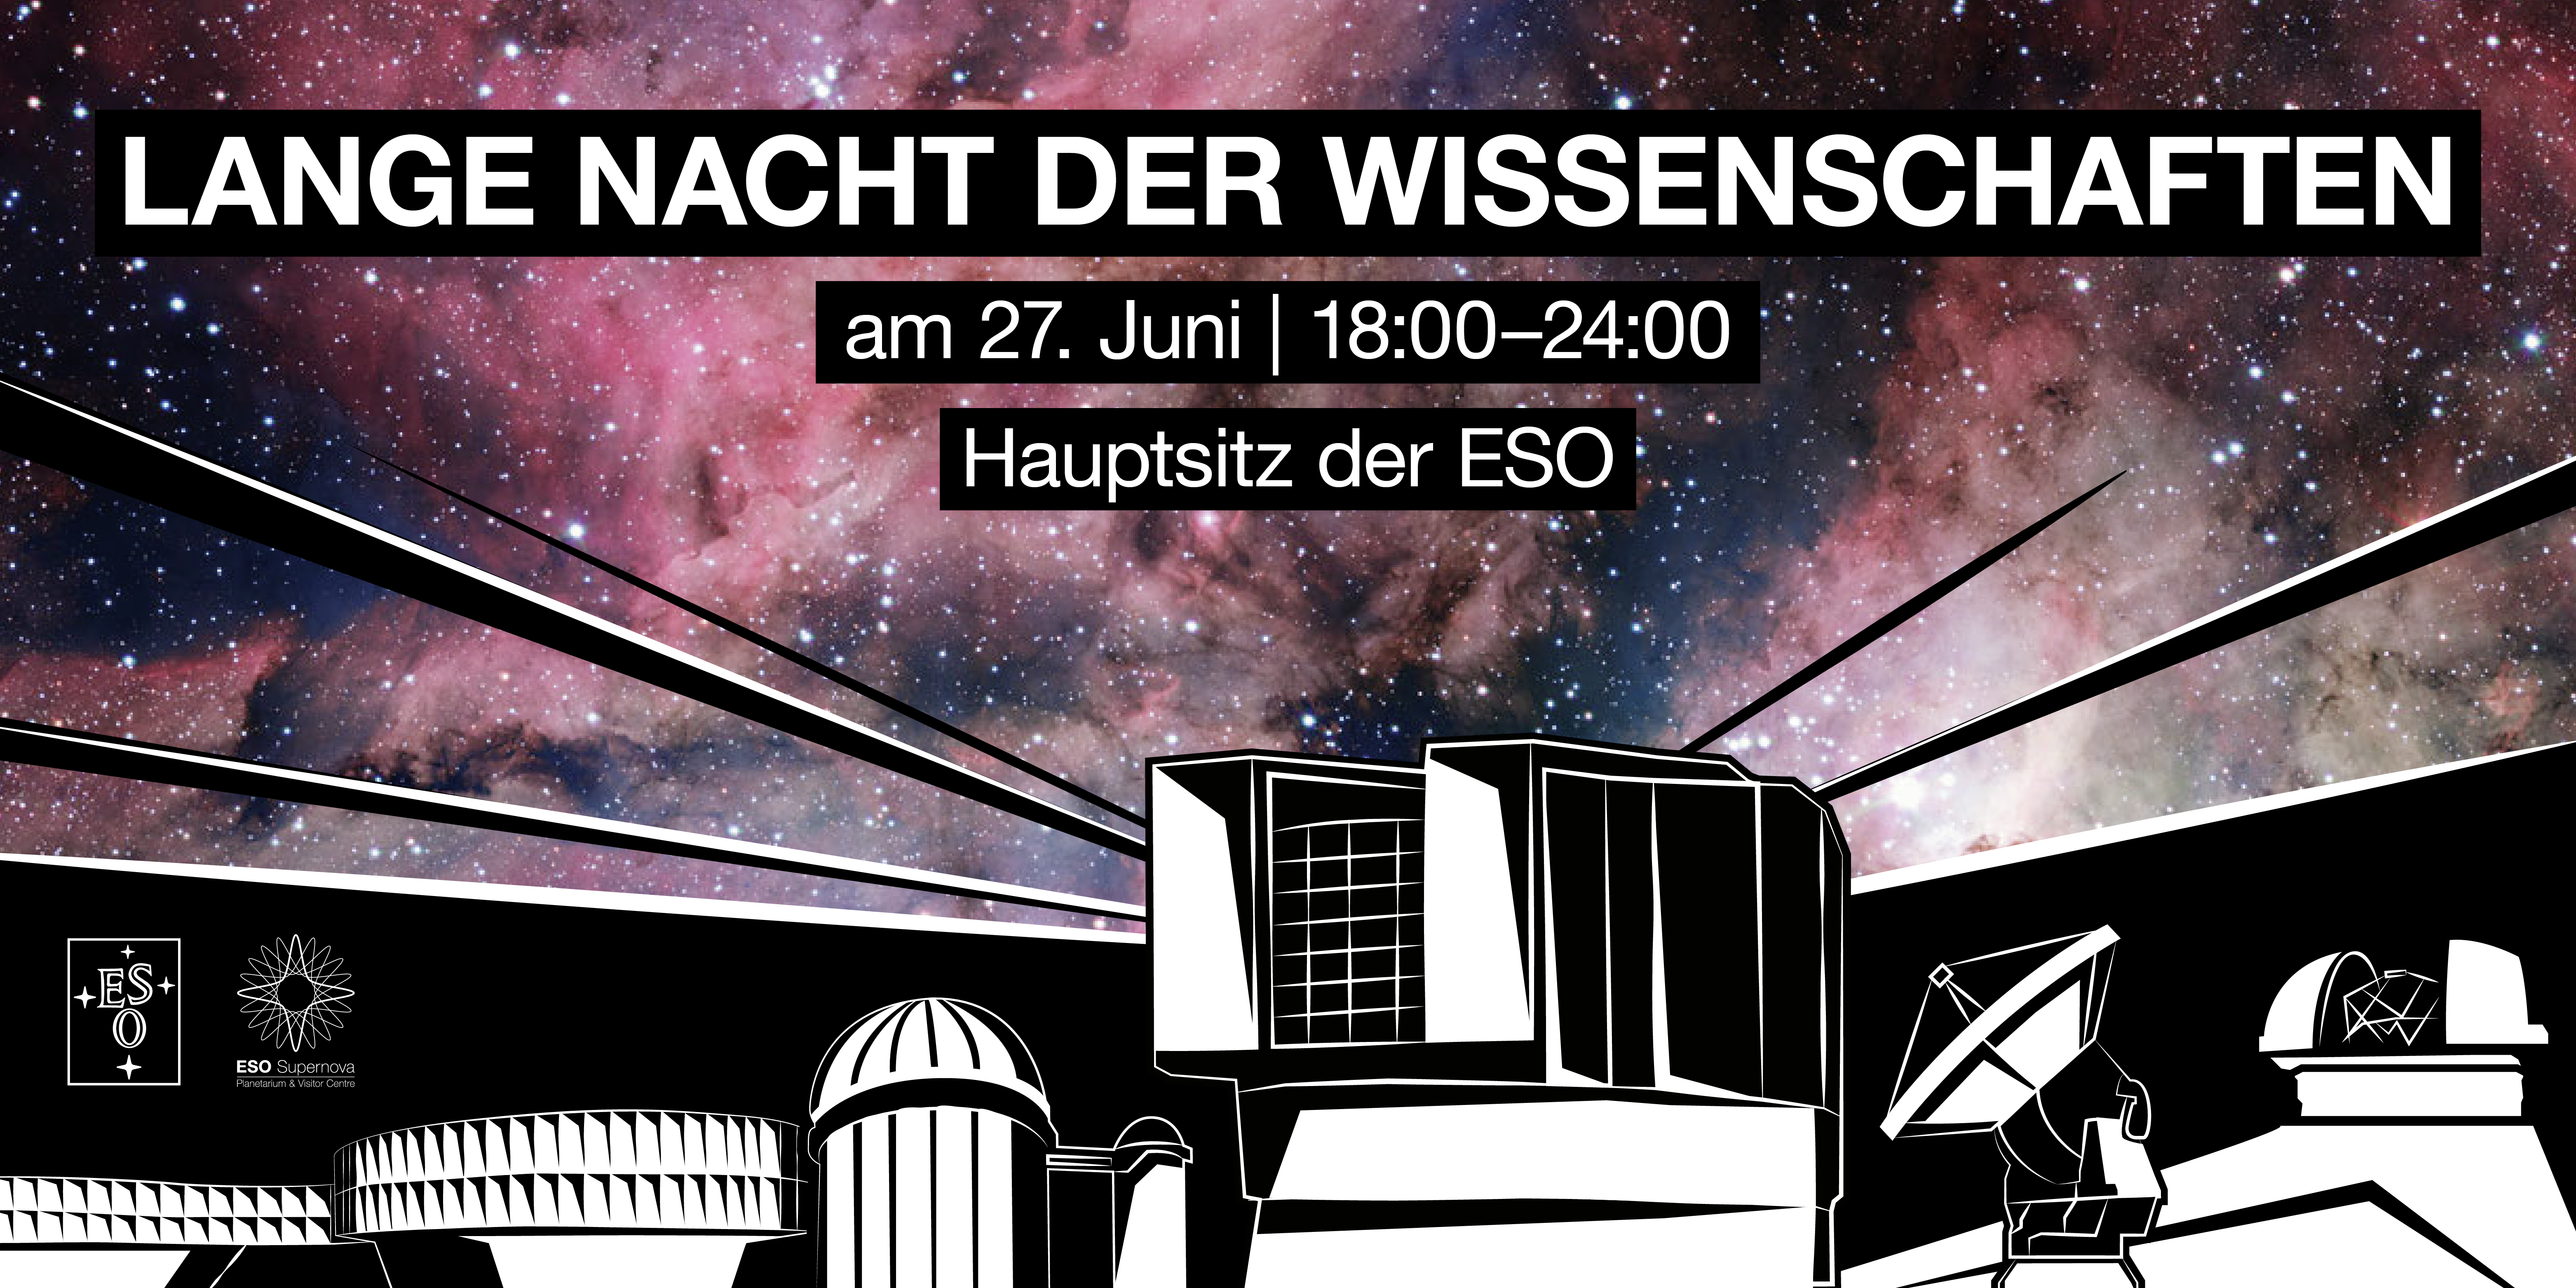

Lange Nacht der Wissenschaften

Am Samstag, dem 27. Juni 2015, öffnet die Europäische Südsternwarte (European Southern Observatory, kurz ESO) zwischen 18:00 und 24:00 Uhr MESZ die Pforten ihres Hauptsitzes in Garching bei München. Der diesjährige Tag der offenen Tür bei der ESO ist Teil der Langen Nacht der Wissenschaften, an der sich auch viele weitere Einrichtungen des Forschungscampus Garching beteiligen.

Credit: ESO